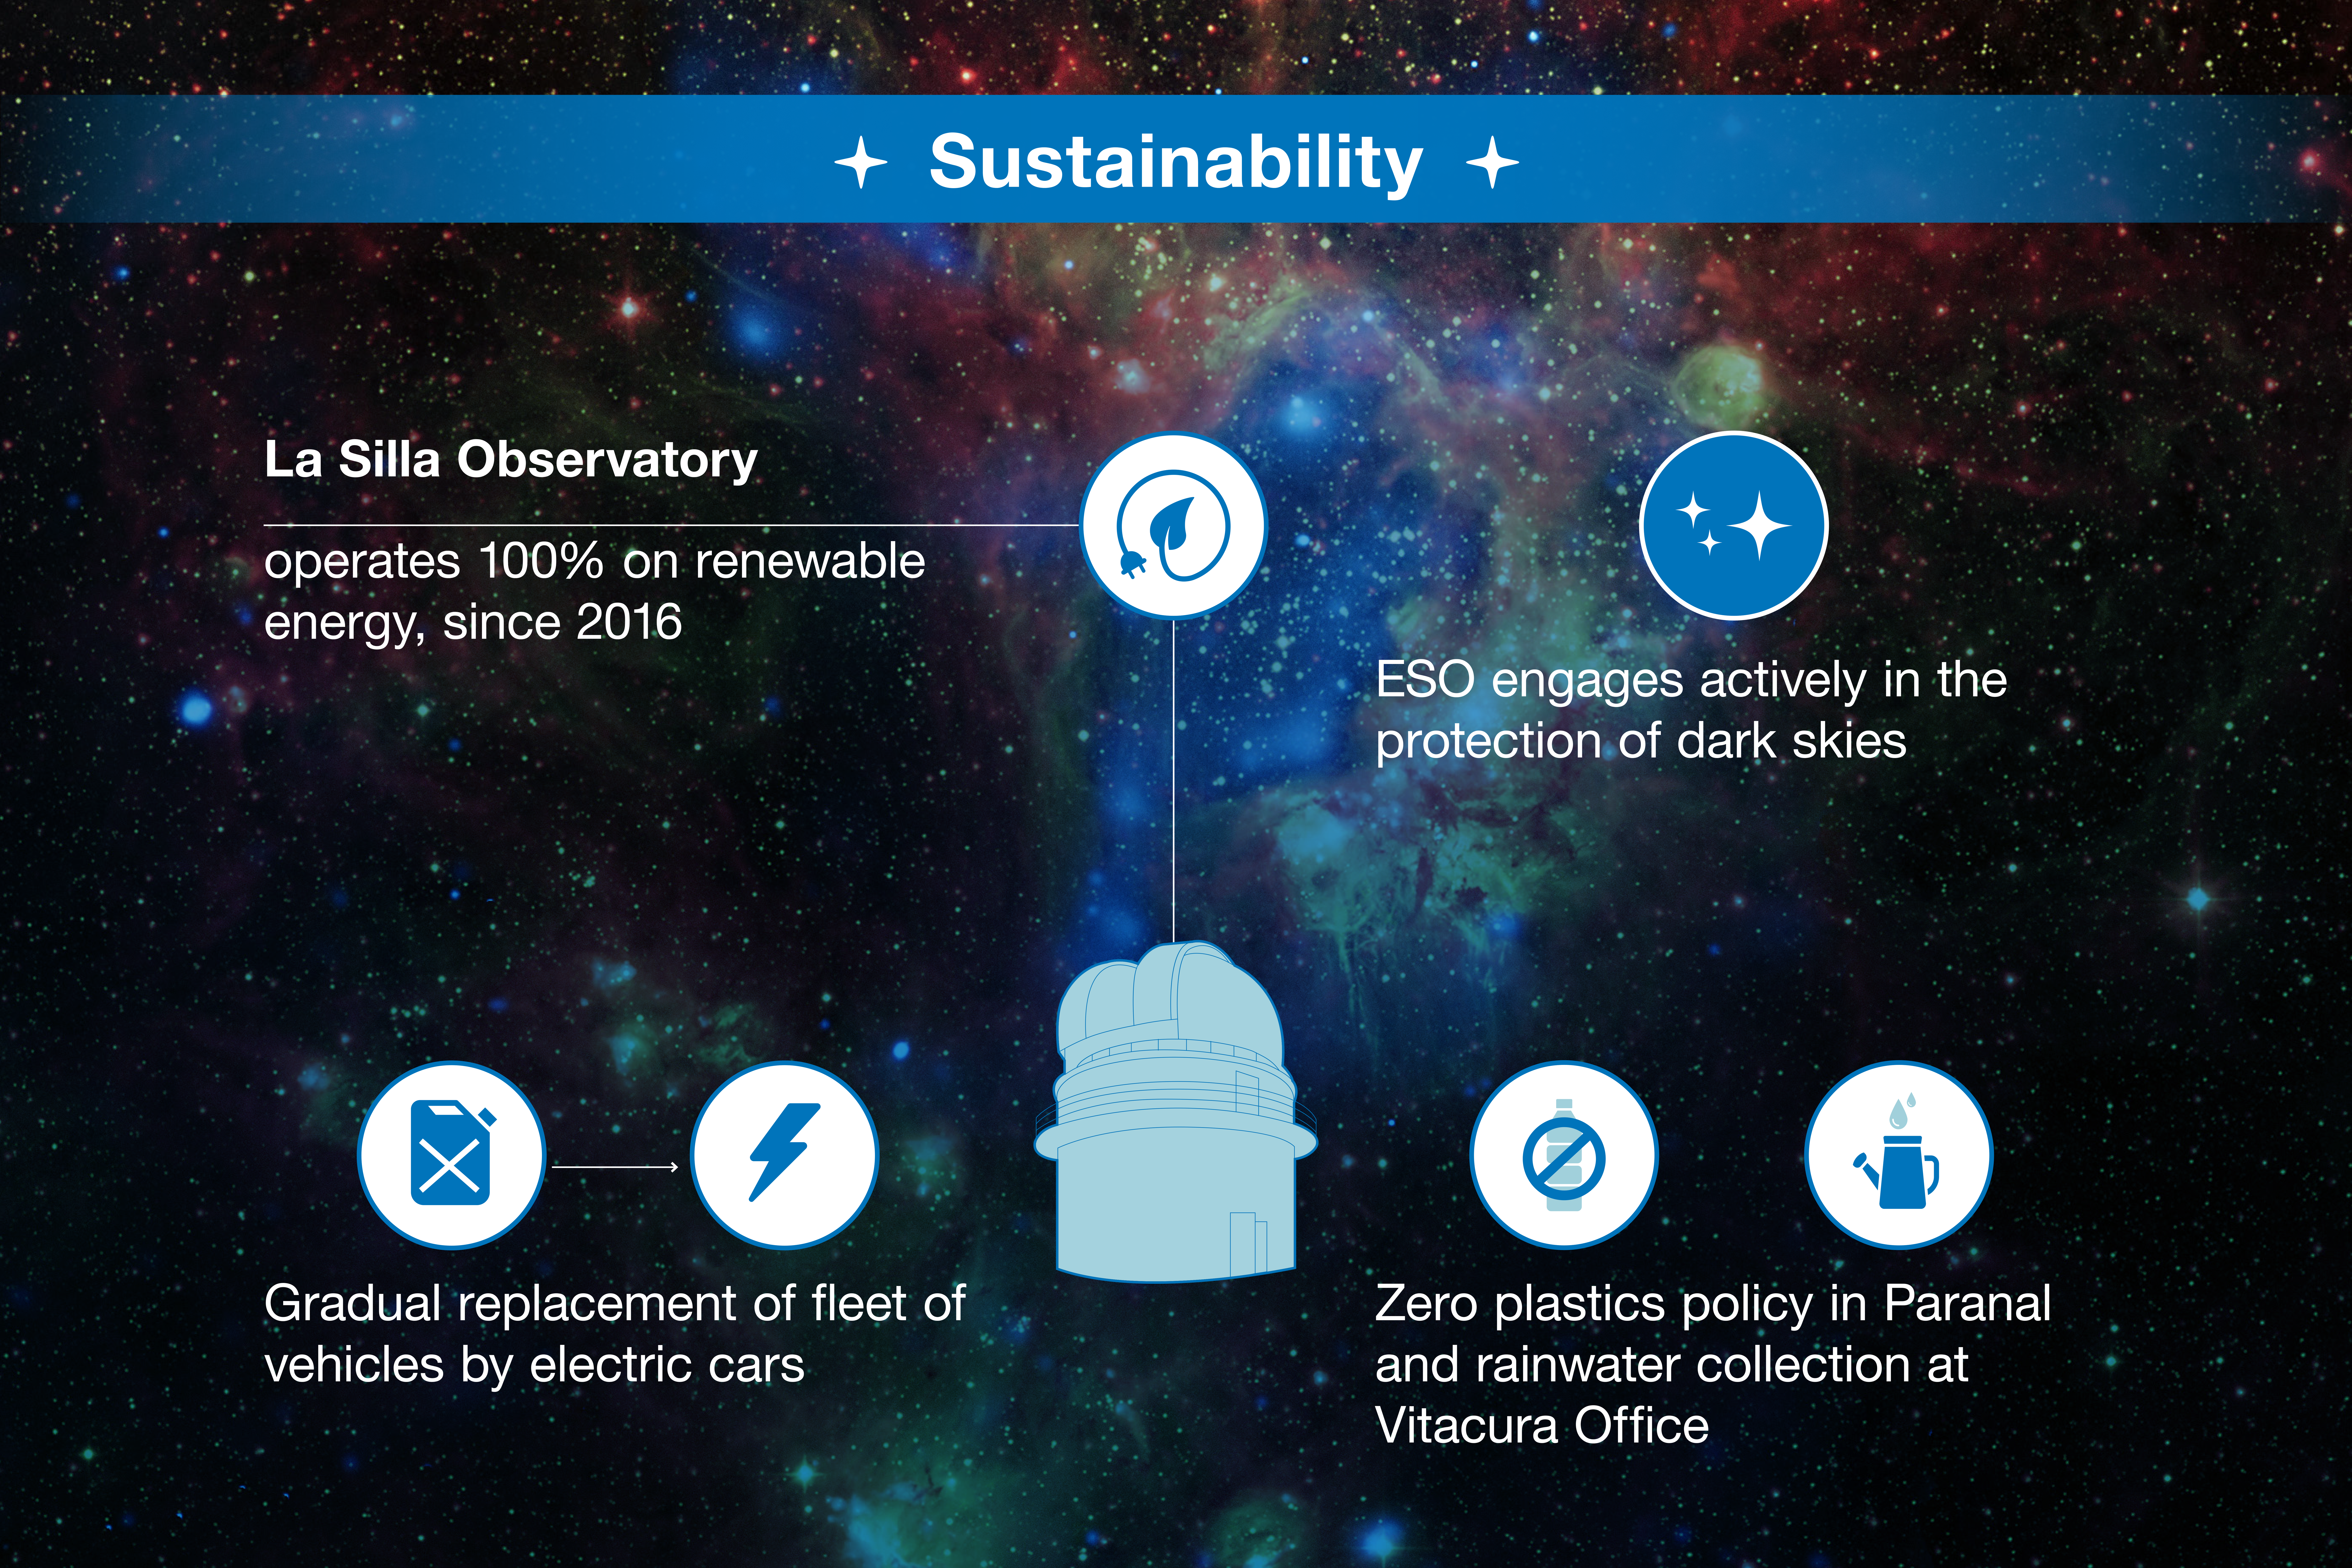

ESO-Chile infographic

Read more on https://www.eso.org/public/about-eso/eso-and-chile/

Credit: ESO